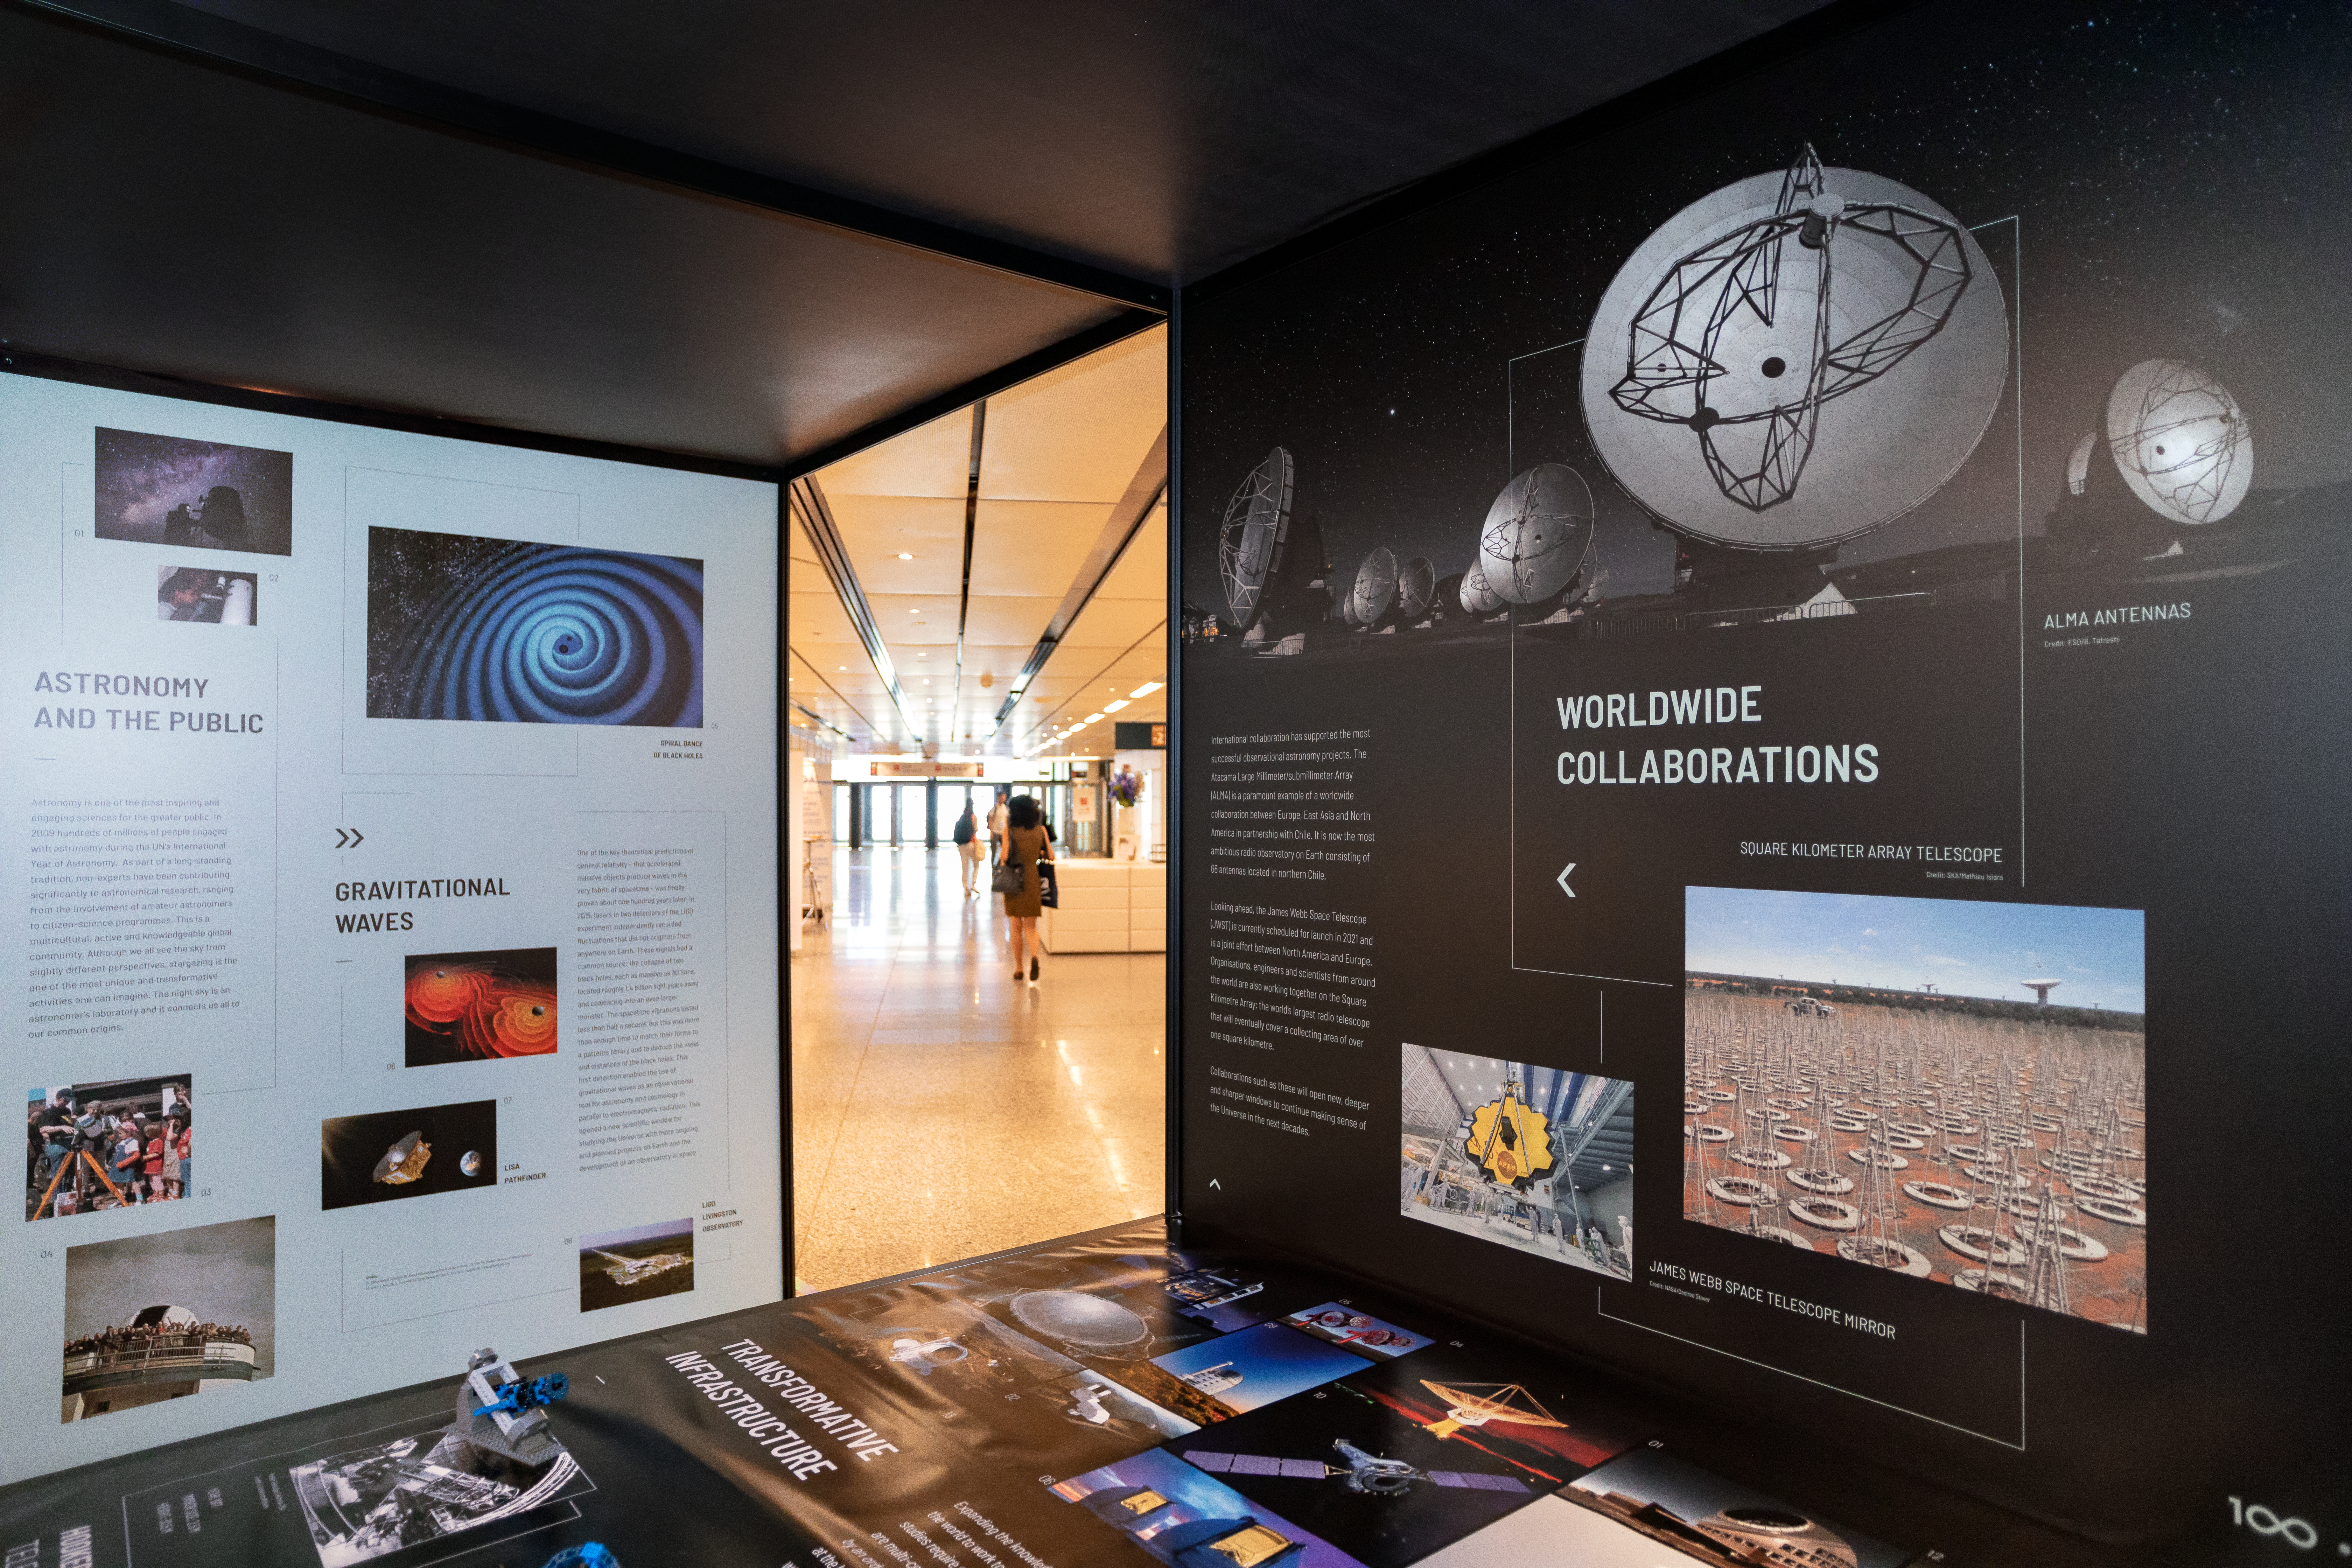

Above and Beyond exhibition

An artistic view of the Above and Beyond open-source exhibition at the International Astronomical Union (IAU) General Assembly in Vienna, Austria. The exhibition — commissioned within the framework of the IAU 100th anniversary celebrations — showcases some of the most significant and surprising astronomical breakthroughs that have shaped science, technology and culture over the last century. Designed in the spirit of open science, it is available as a travelling exhibition, touring major European cities in 2018 and 2019. It will also be available as an open source to develop a variety of exhibition experiences worldwide. Read more about it in the IAU press release iau1808.

Credit: IAU/M. Zamani